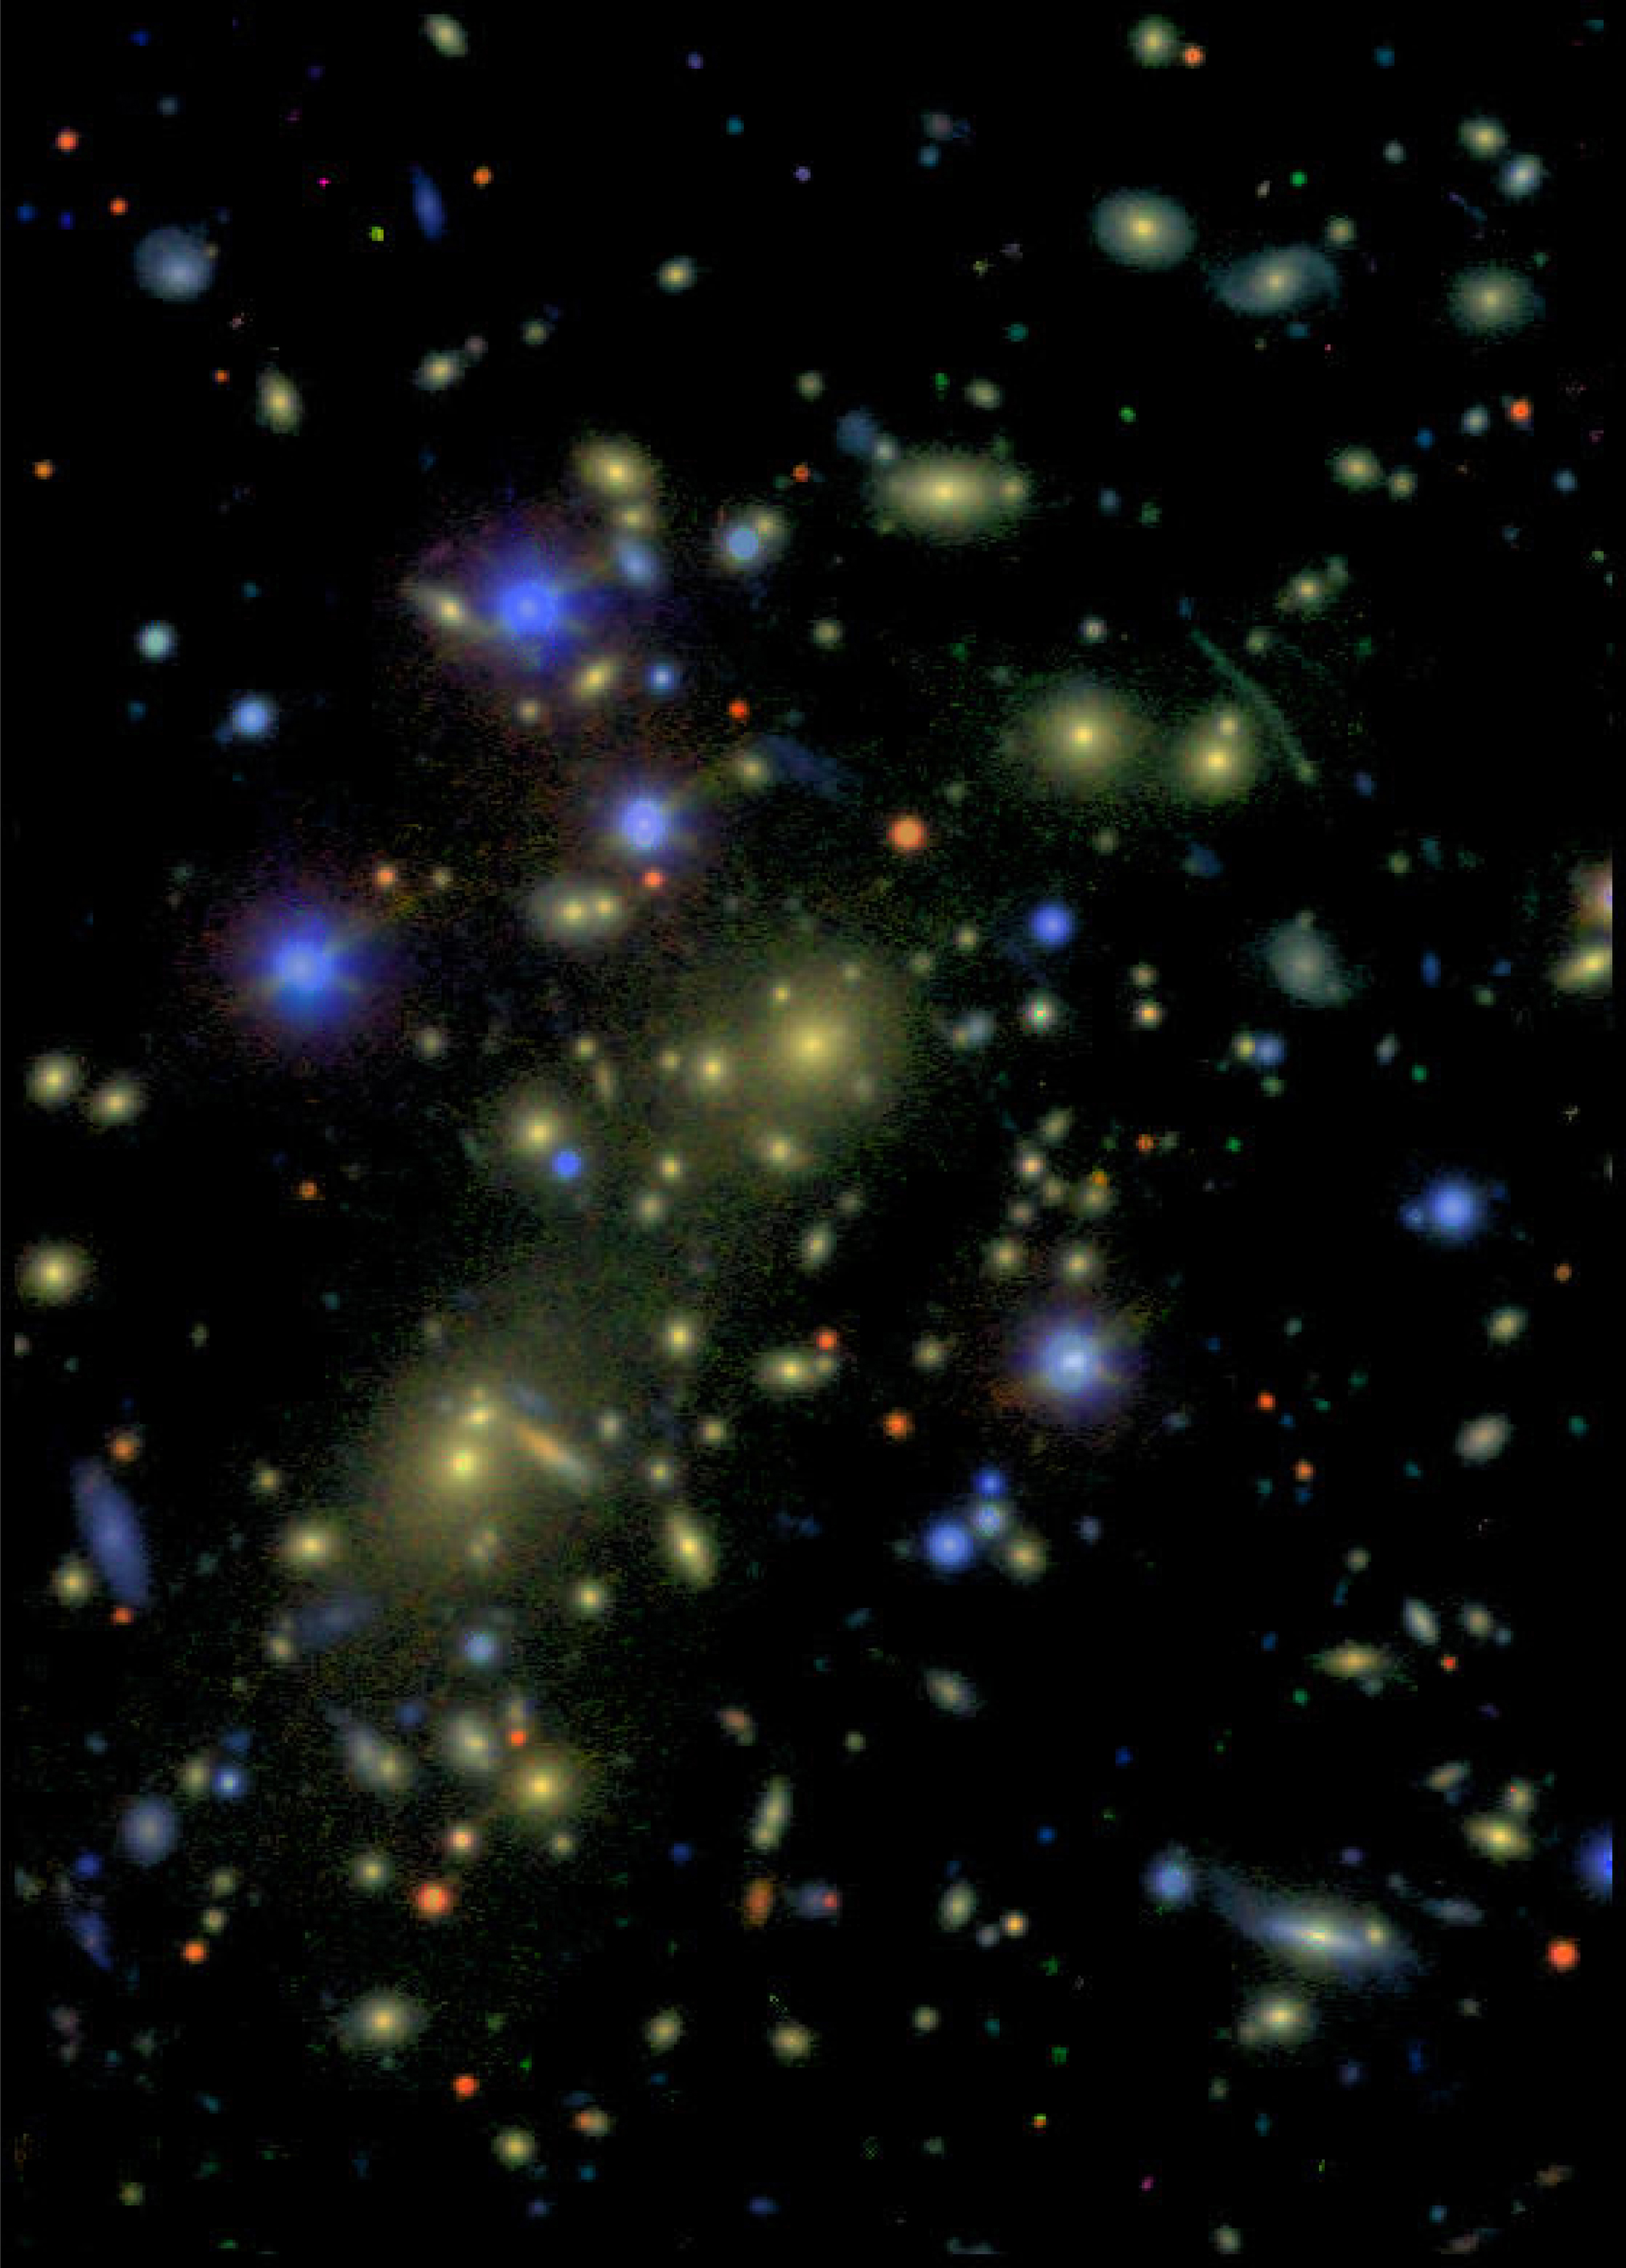

Cluster of galaxies-1ESO657-55

Colour composite image of the galaxy cluster 1ES 0657-558, based on data taken in the B (blue; exposure 900 sec), V (green; 600 sec), R (red; 500 sec) and I (near-infrared; 600 sec) filters with FORS1 in the standard observing mode at the VLT UT1. A few of the brighter stars in the field saturated the CCD during the exposure; their images have been cleaned in this reproduction. North is up and East is left.

Credit: ESO